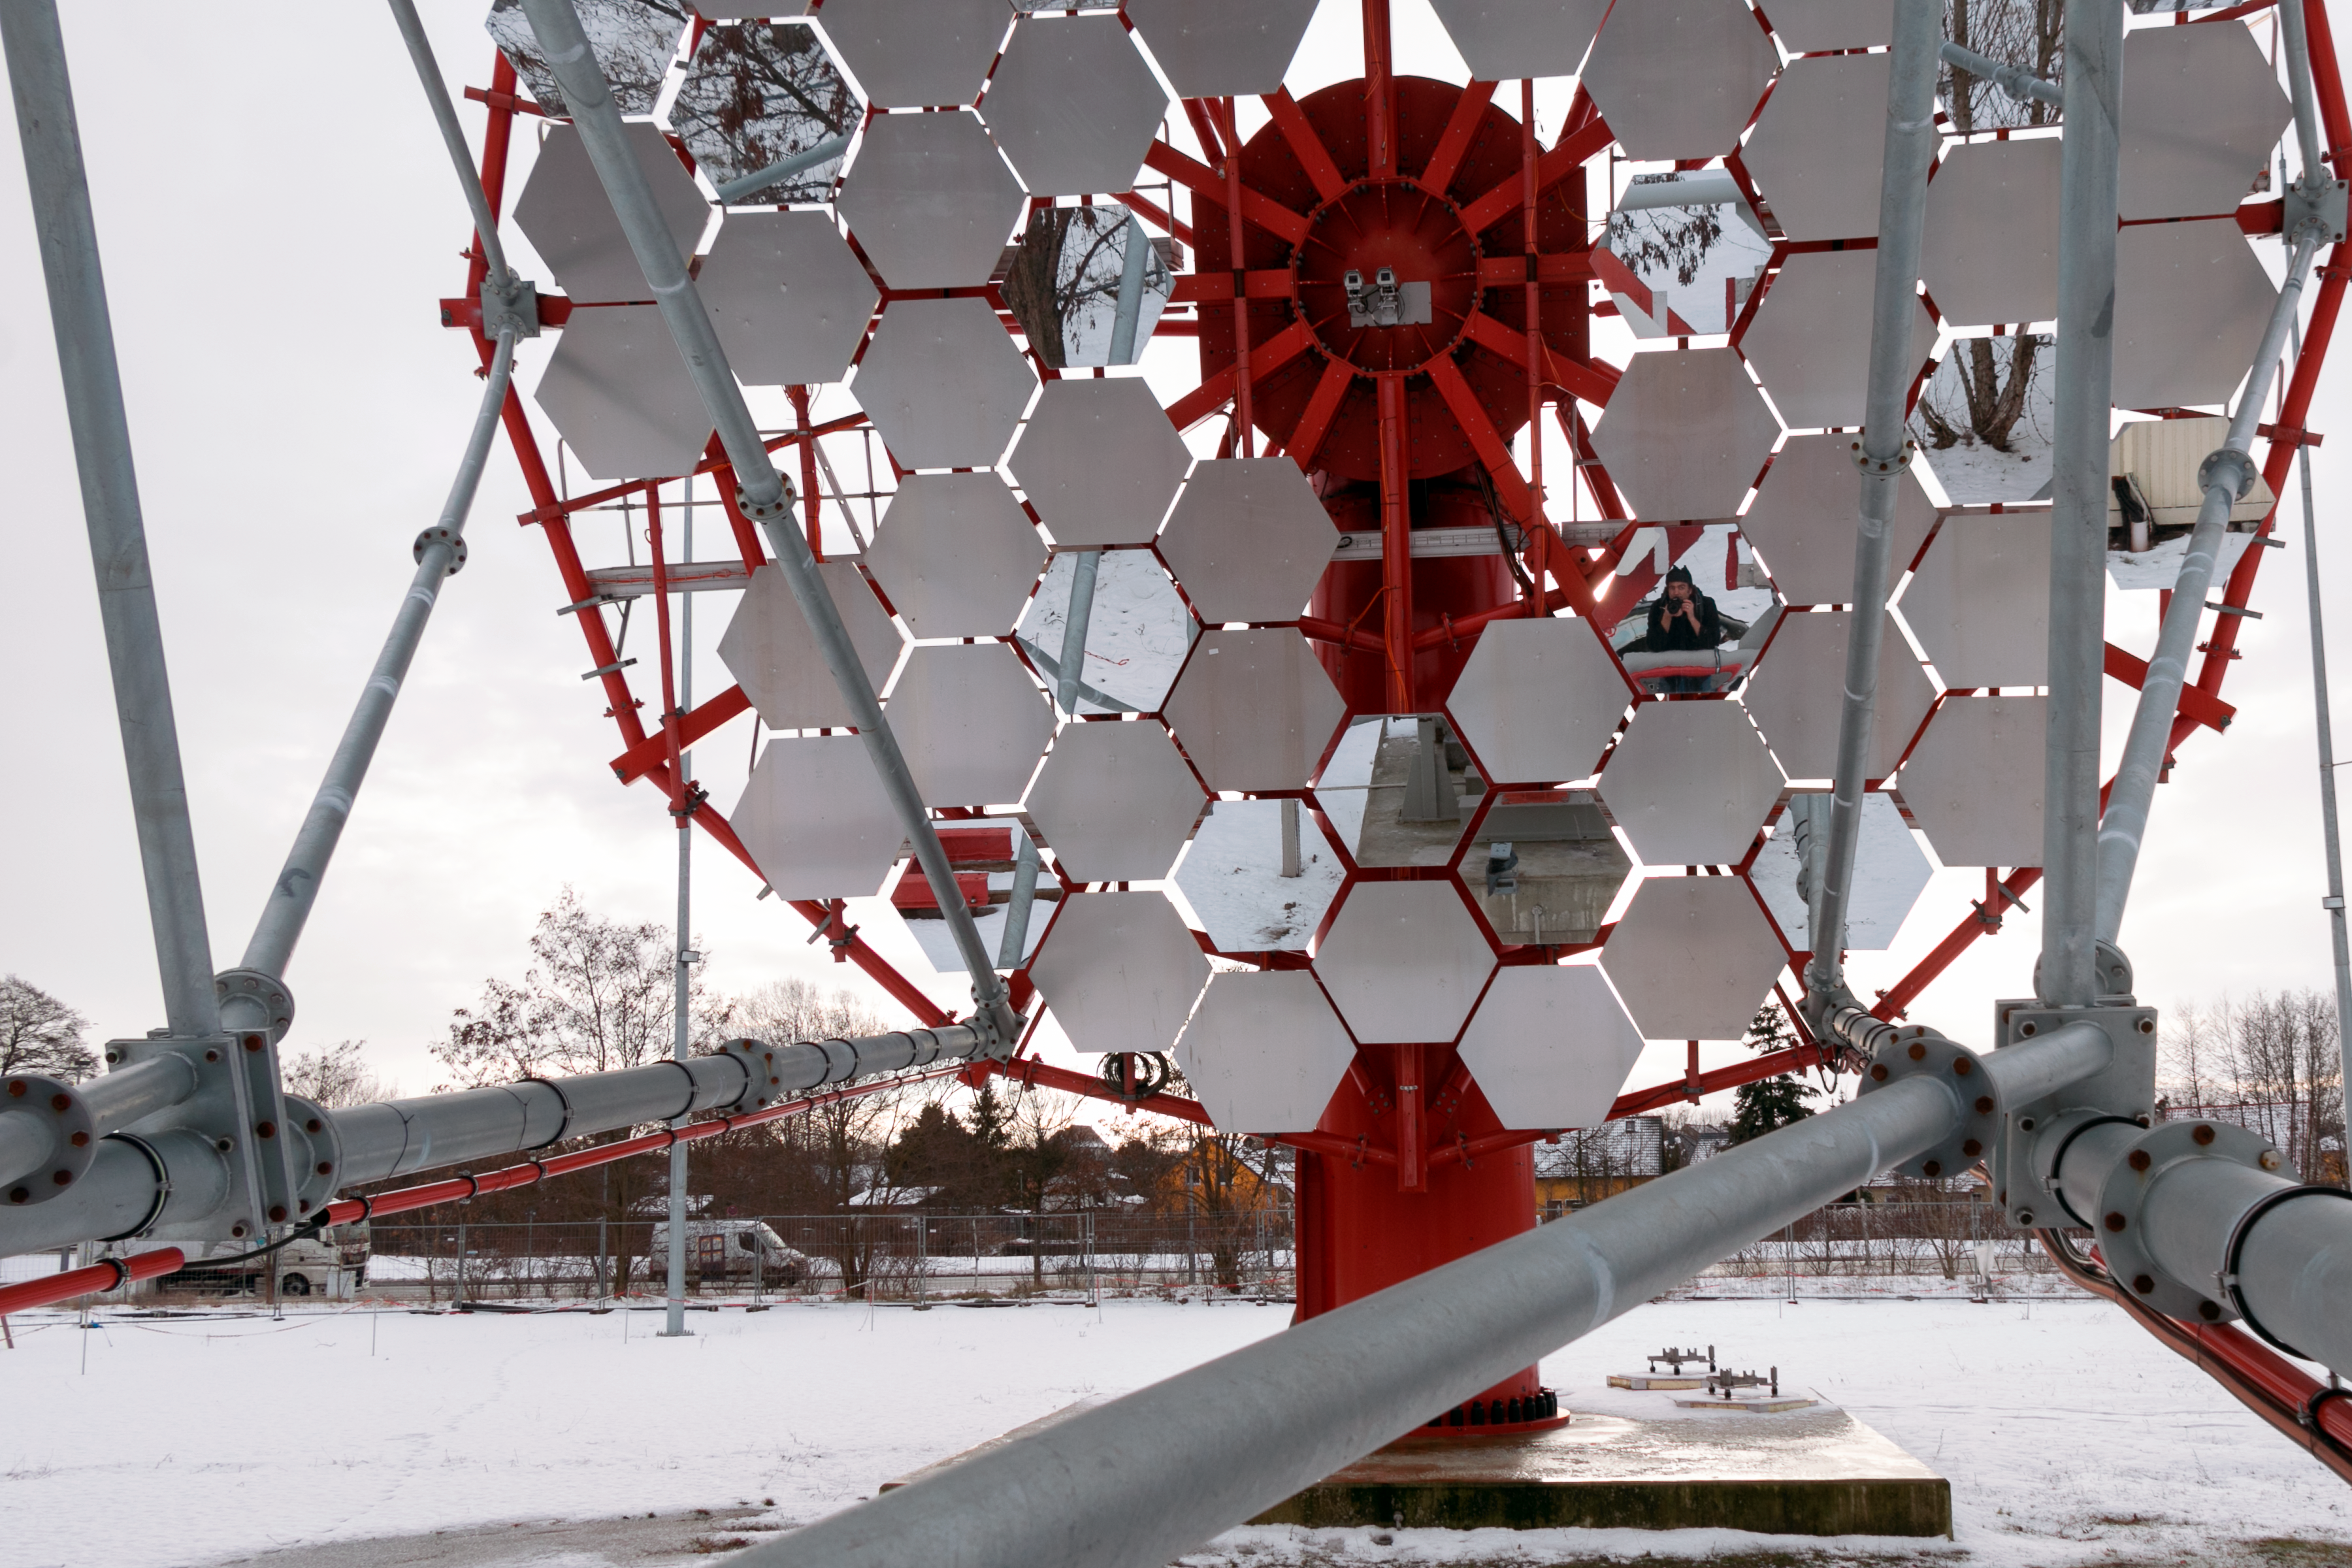

CTA at the Berlin-Adlershof

The Berlin Adlershof Science City is one of the most successful high-technology sites in Germany and the largest of its kind in Berlin. It plays host here to a prototype from the Cherenkov Telescope Array, a project under development which will ultimately become the world's largest array of gamma-ray telescopes.

Credit: H. Sommer/ ESO